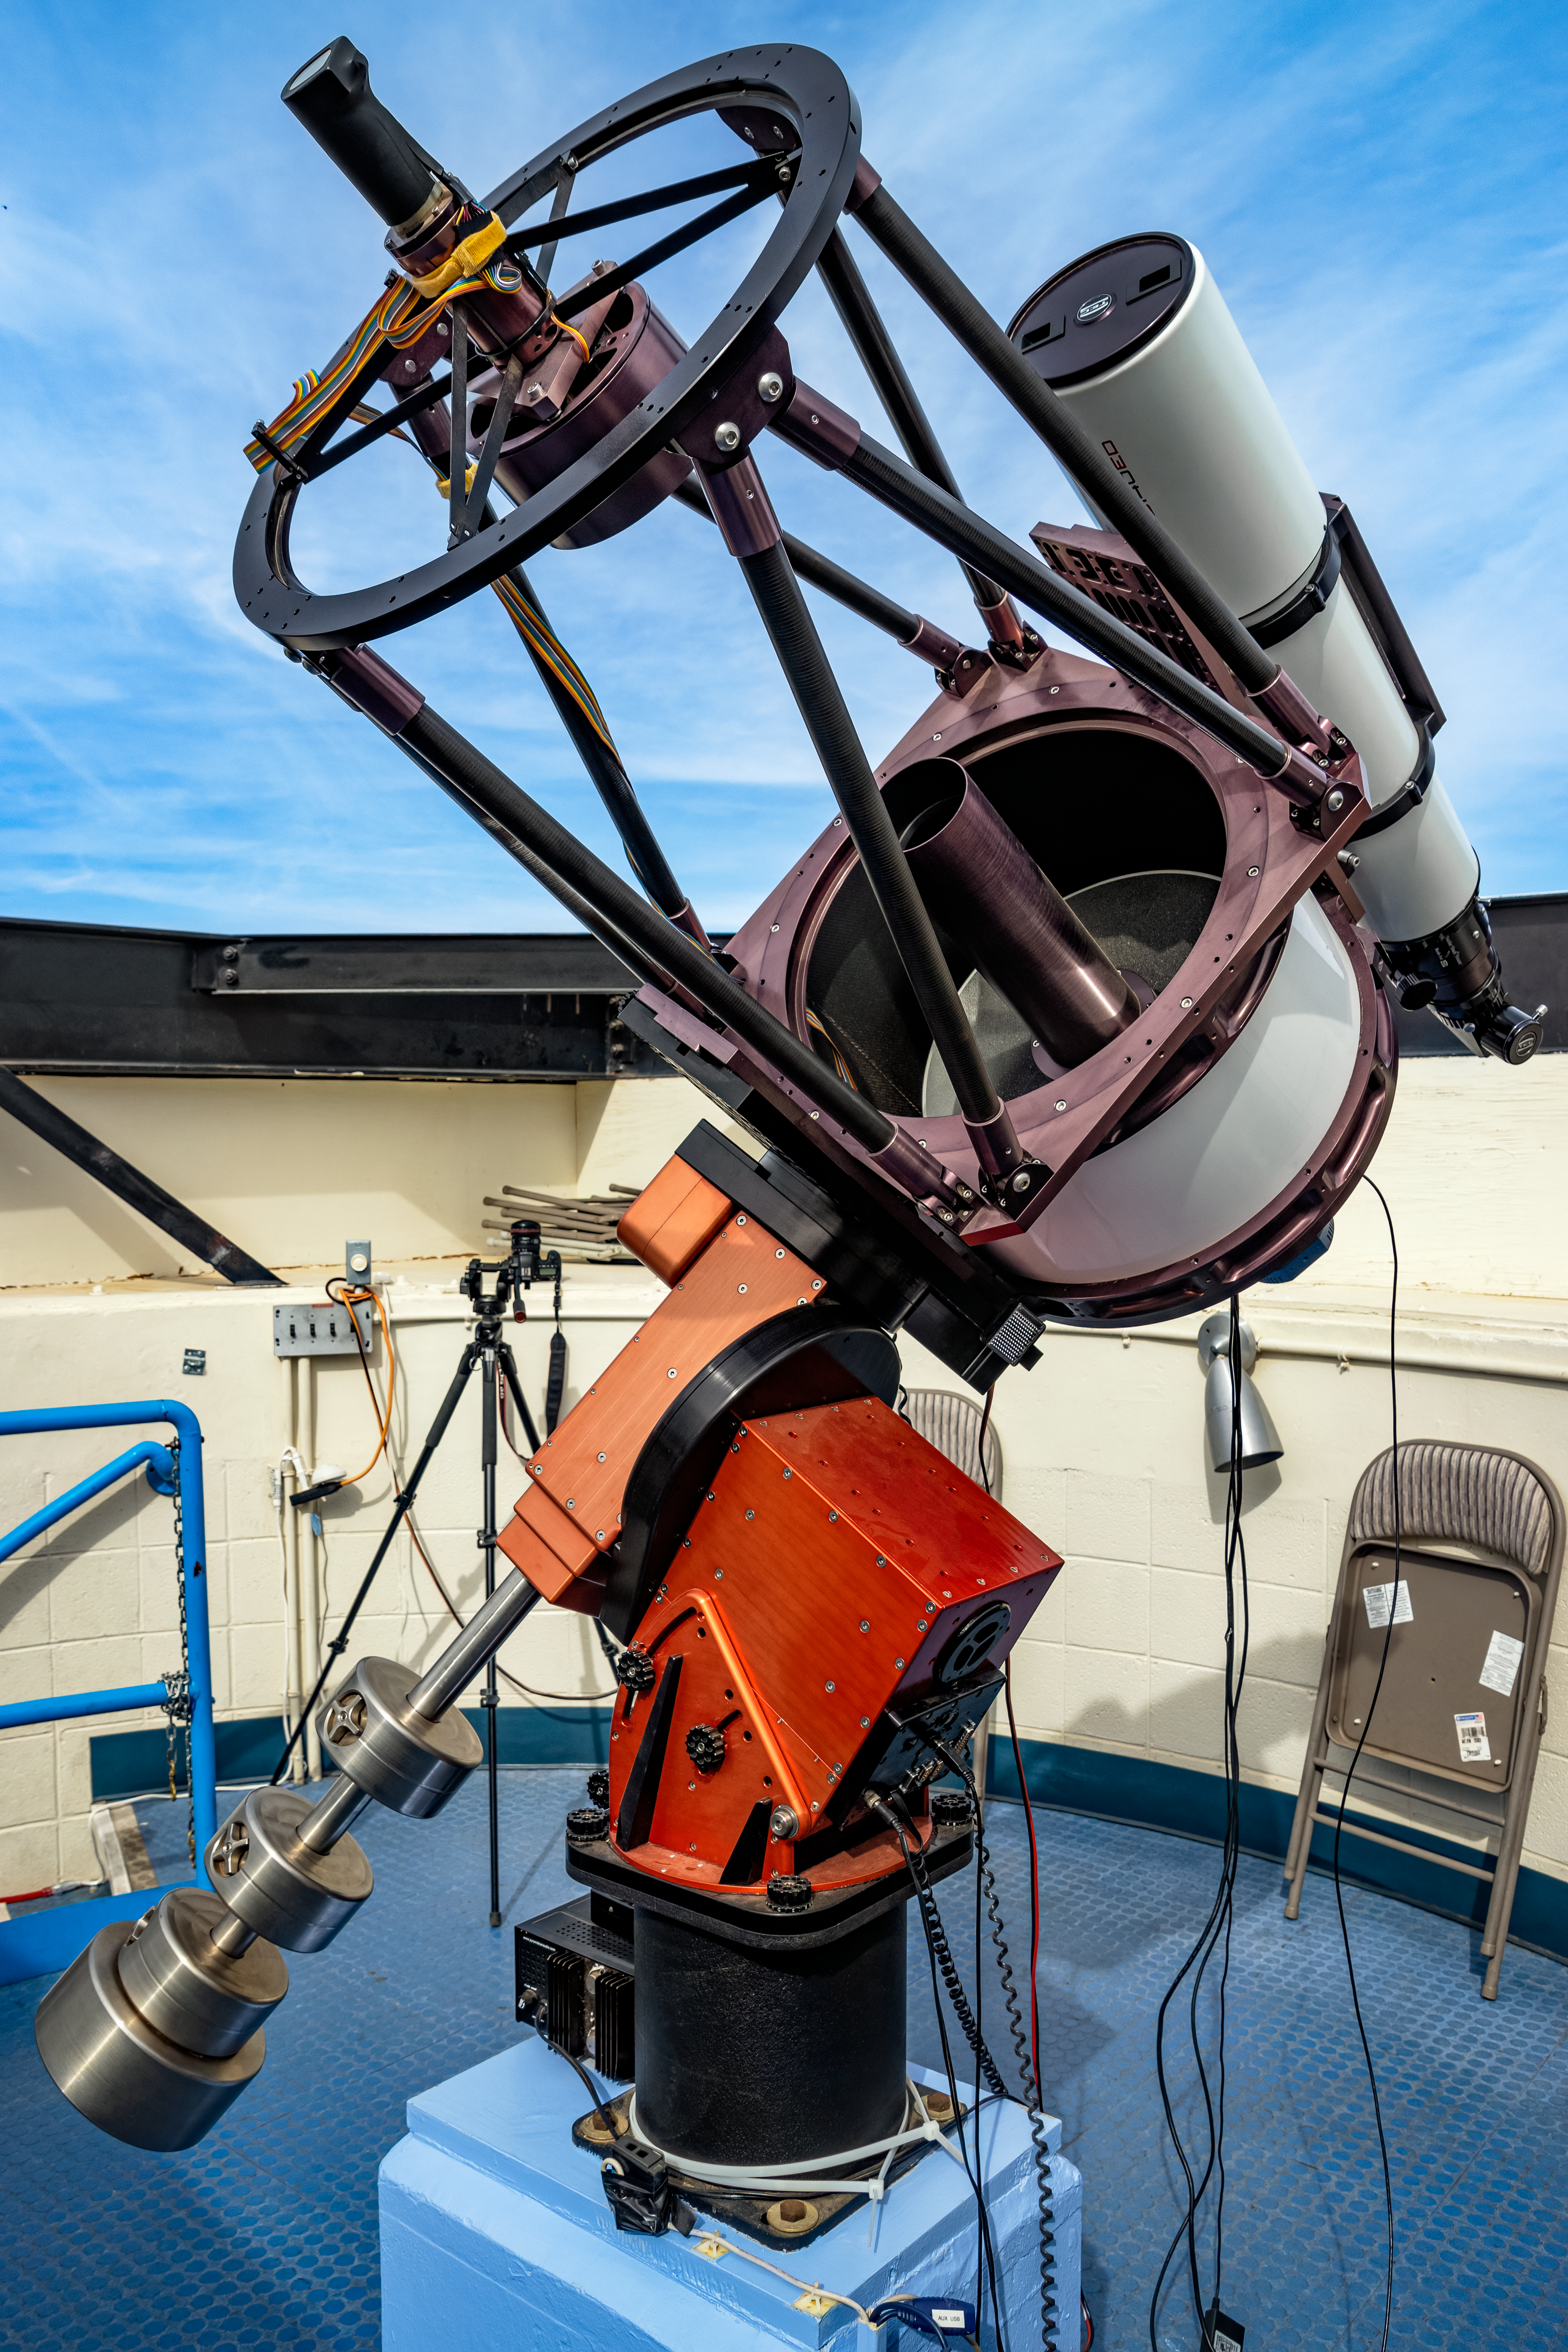

Kitt Peak Visitor Center Roll Off Roof Observatory RCOS 16-inch

The RCOS 16-inch Telescope when it was housed in the Kitt Peak Visitor Center Roll Off Roof Observatory, located at Kitt Peak National Observatory (KPNO), a Program of NSF NOIRLab.

Credit: KPNO/NOIRLab/NSF/AURA/T. Matsopoulos